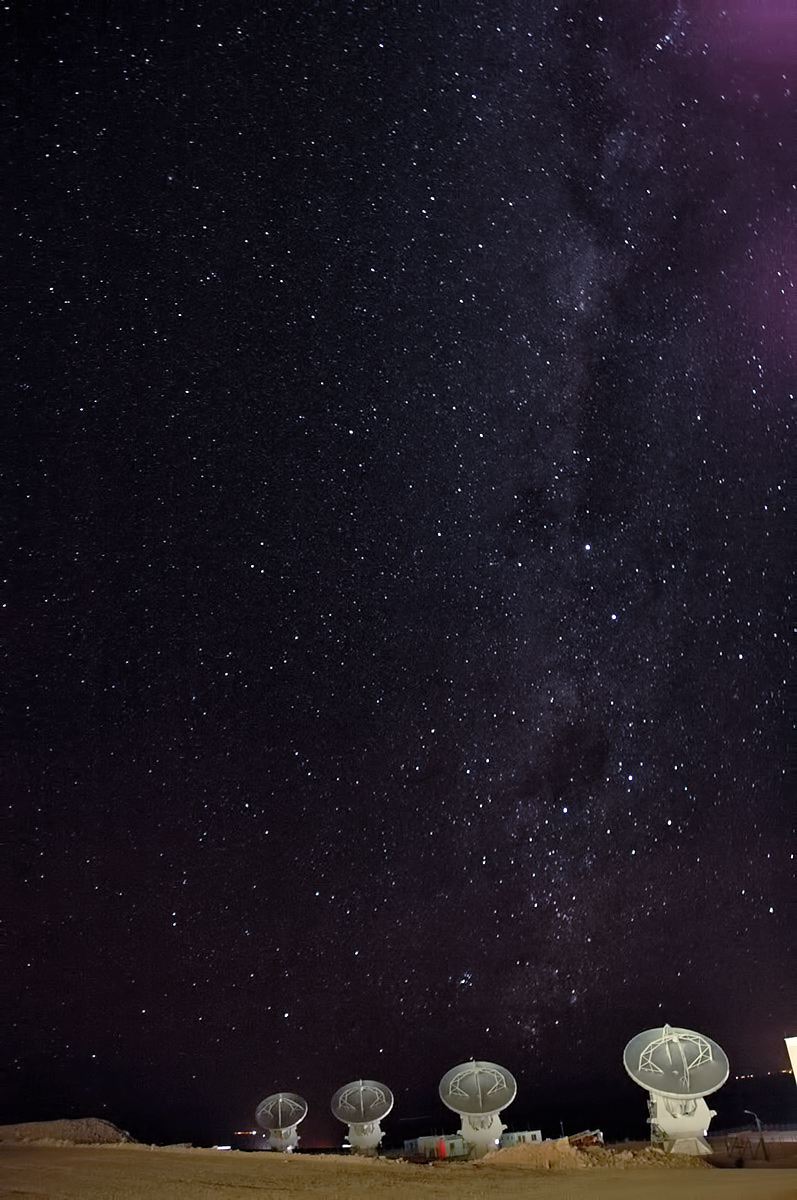

ALMA against the stars

These four antennae are part of the Atacama Large Millimeter/submillimeter Array (ALMA) and the stunning sky behind them is an example of the wonderful view of the stars from the Chilean Andes where they sit.

Credit: ESO